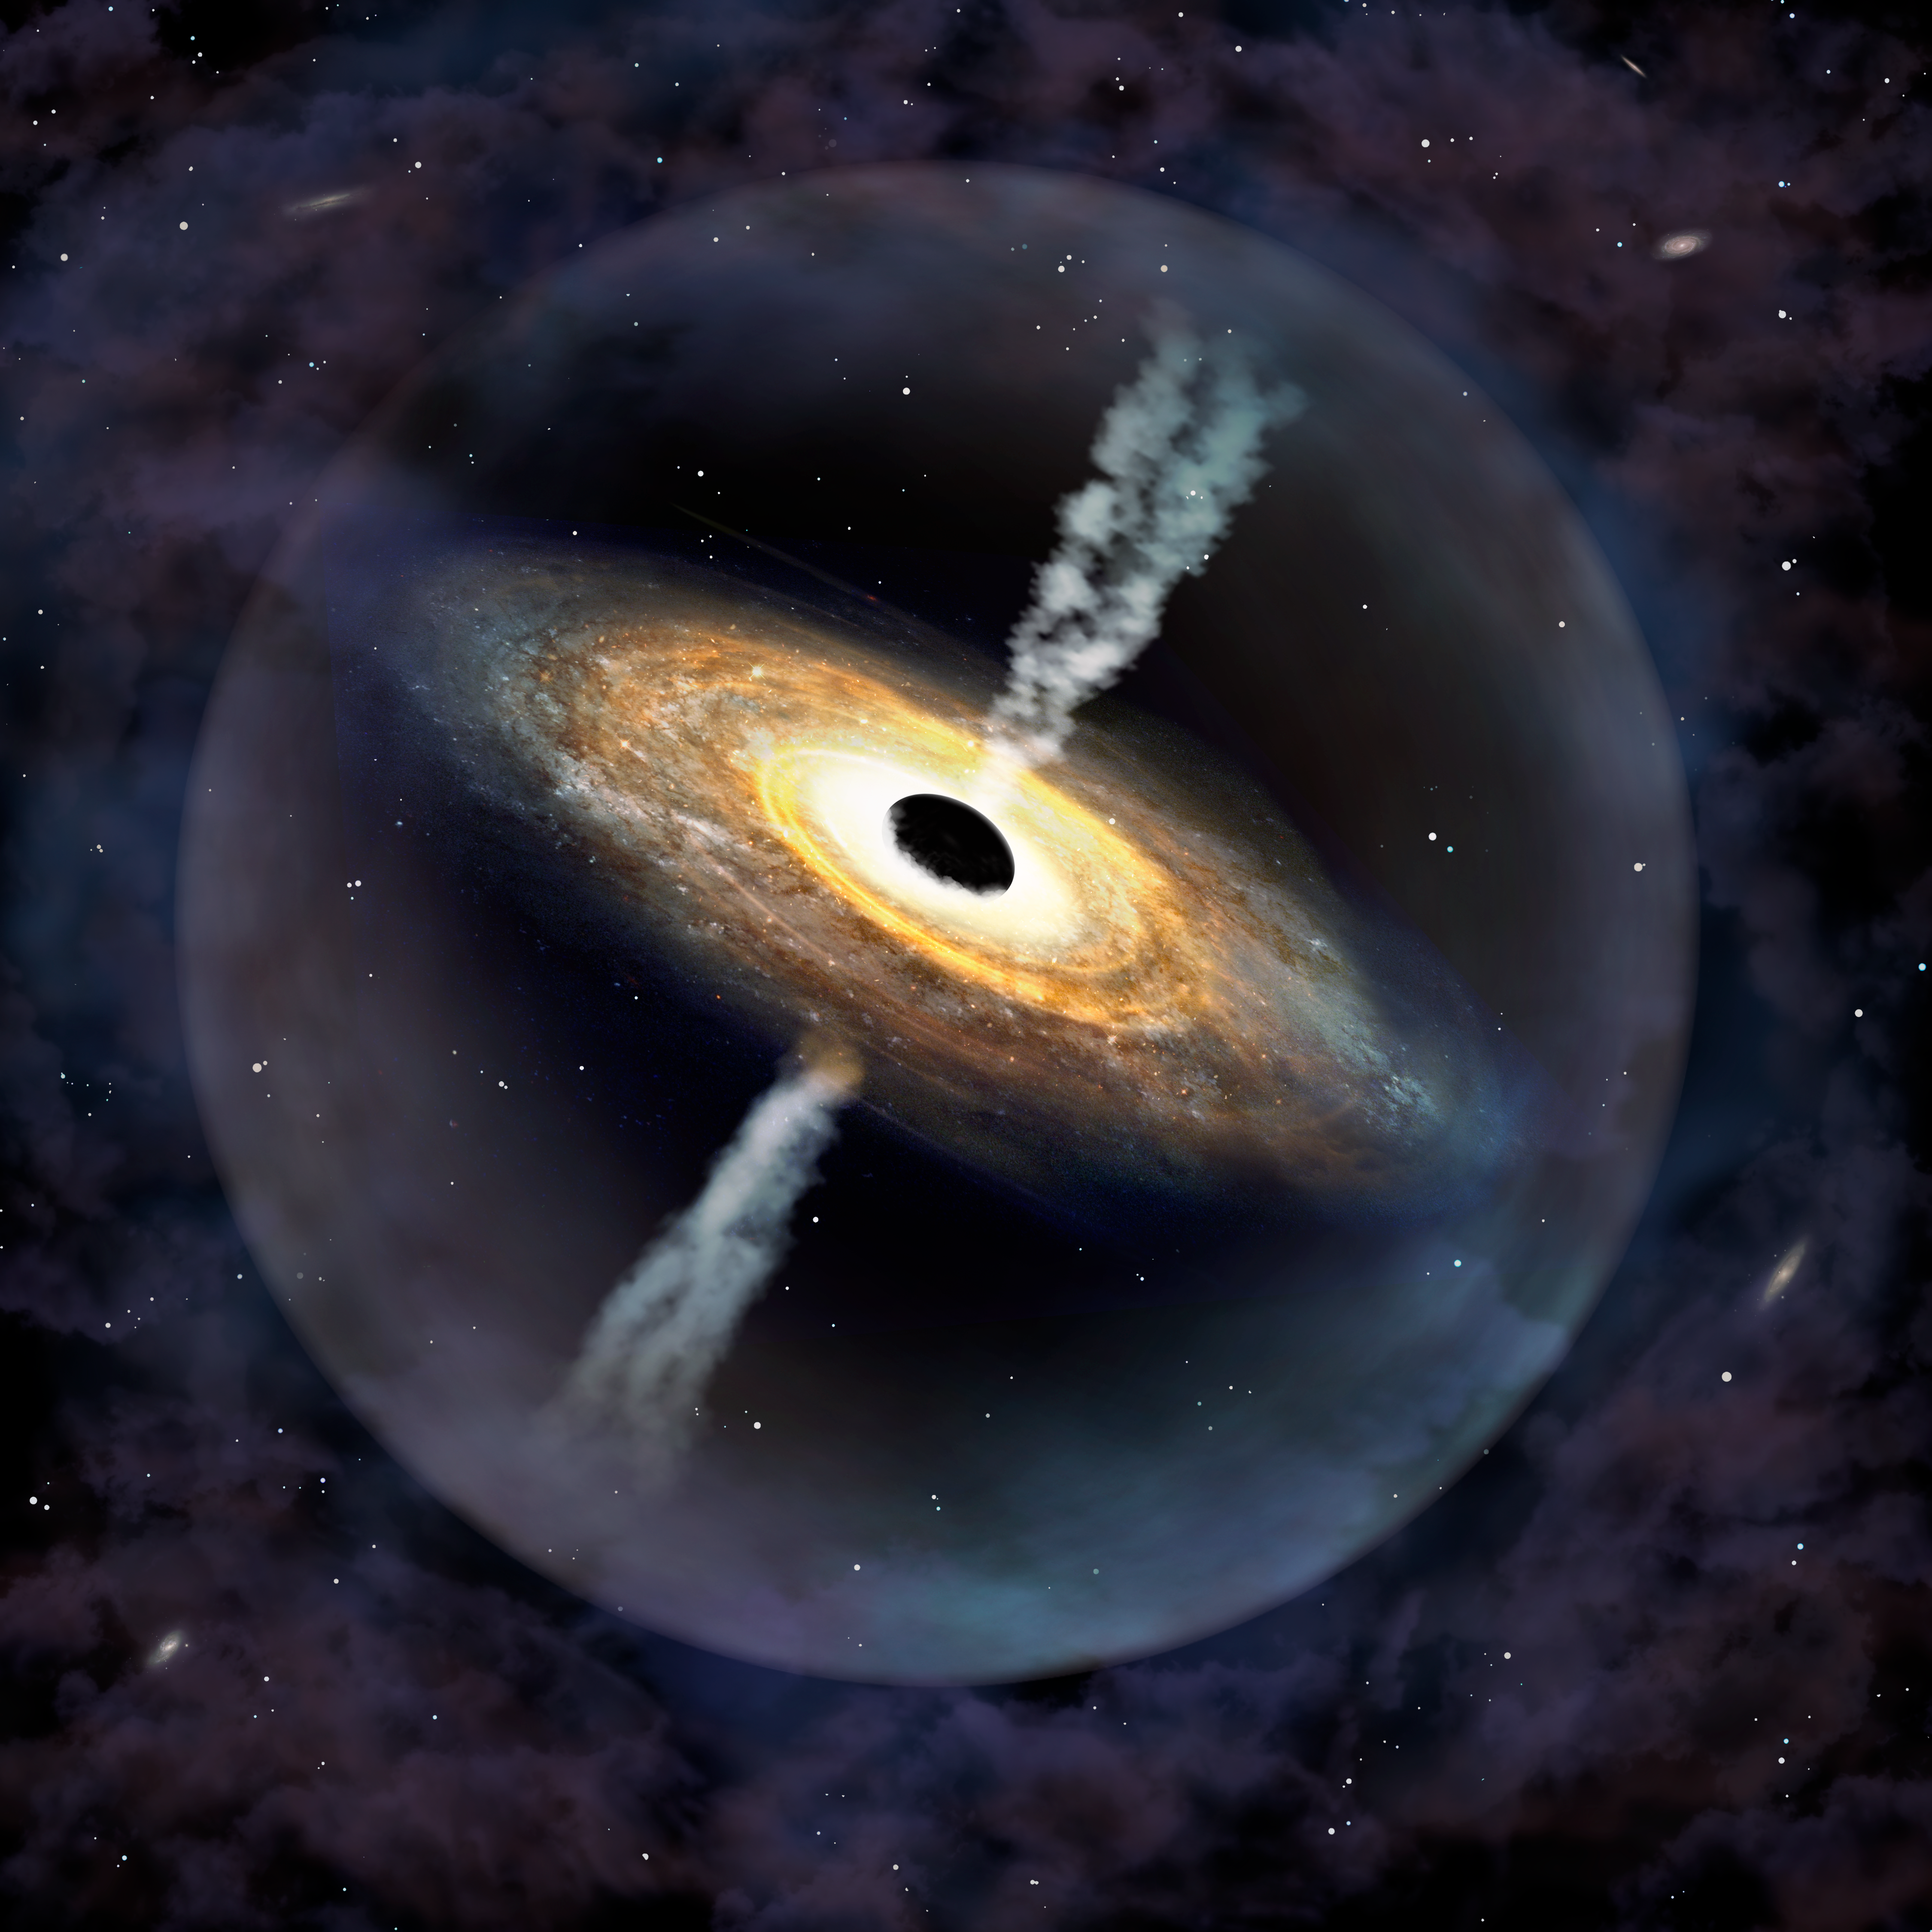

Pōniuāʻena, the second most distant quasar ever discovered

An artist’s impression of the quasar Pōniuāʻena. Astronomers discovered this, the second most distant quasar ever found, using the international Gemini Observatory and Cerro Tololo Inter-American Observatory (CTIO), Programs of NSF NOIRLab. It is the first quasar to receive an indigenous Hawaiian name. In honor of its discovery from Maunakea, a sacred mountain revered in the Hawaiian culture, the quasar J1007+2115 was given the Hawaiian name Pōniuāʻena, meaning “unseen spinning source of creation, surrounded with brilliance” in the Hawaiian language.

Credit: International Gemini Observatory/NOIRLab/NSF/AURA/P. Marenfeld